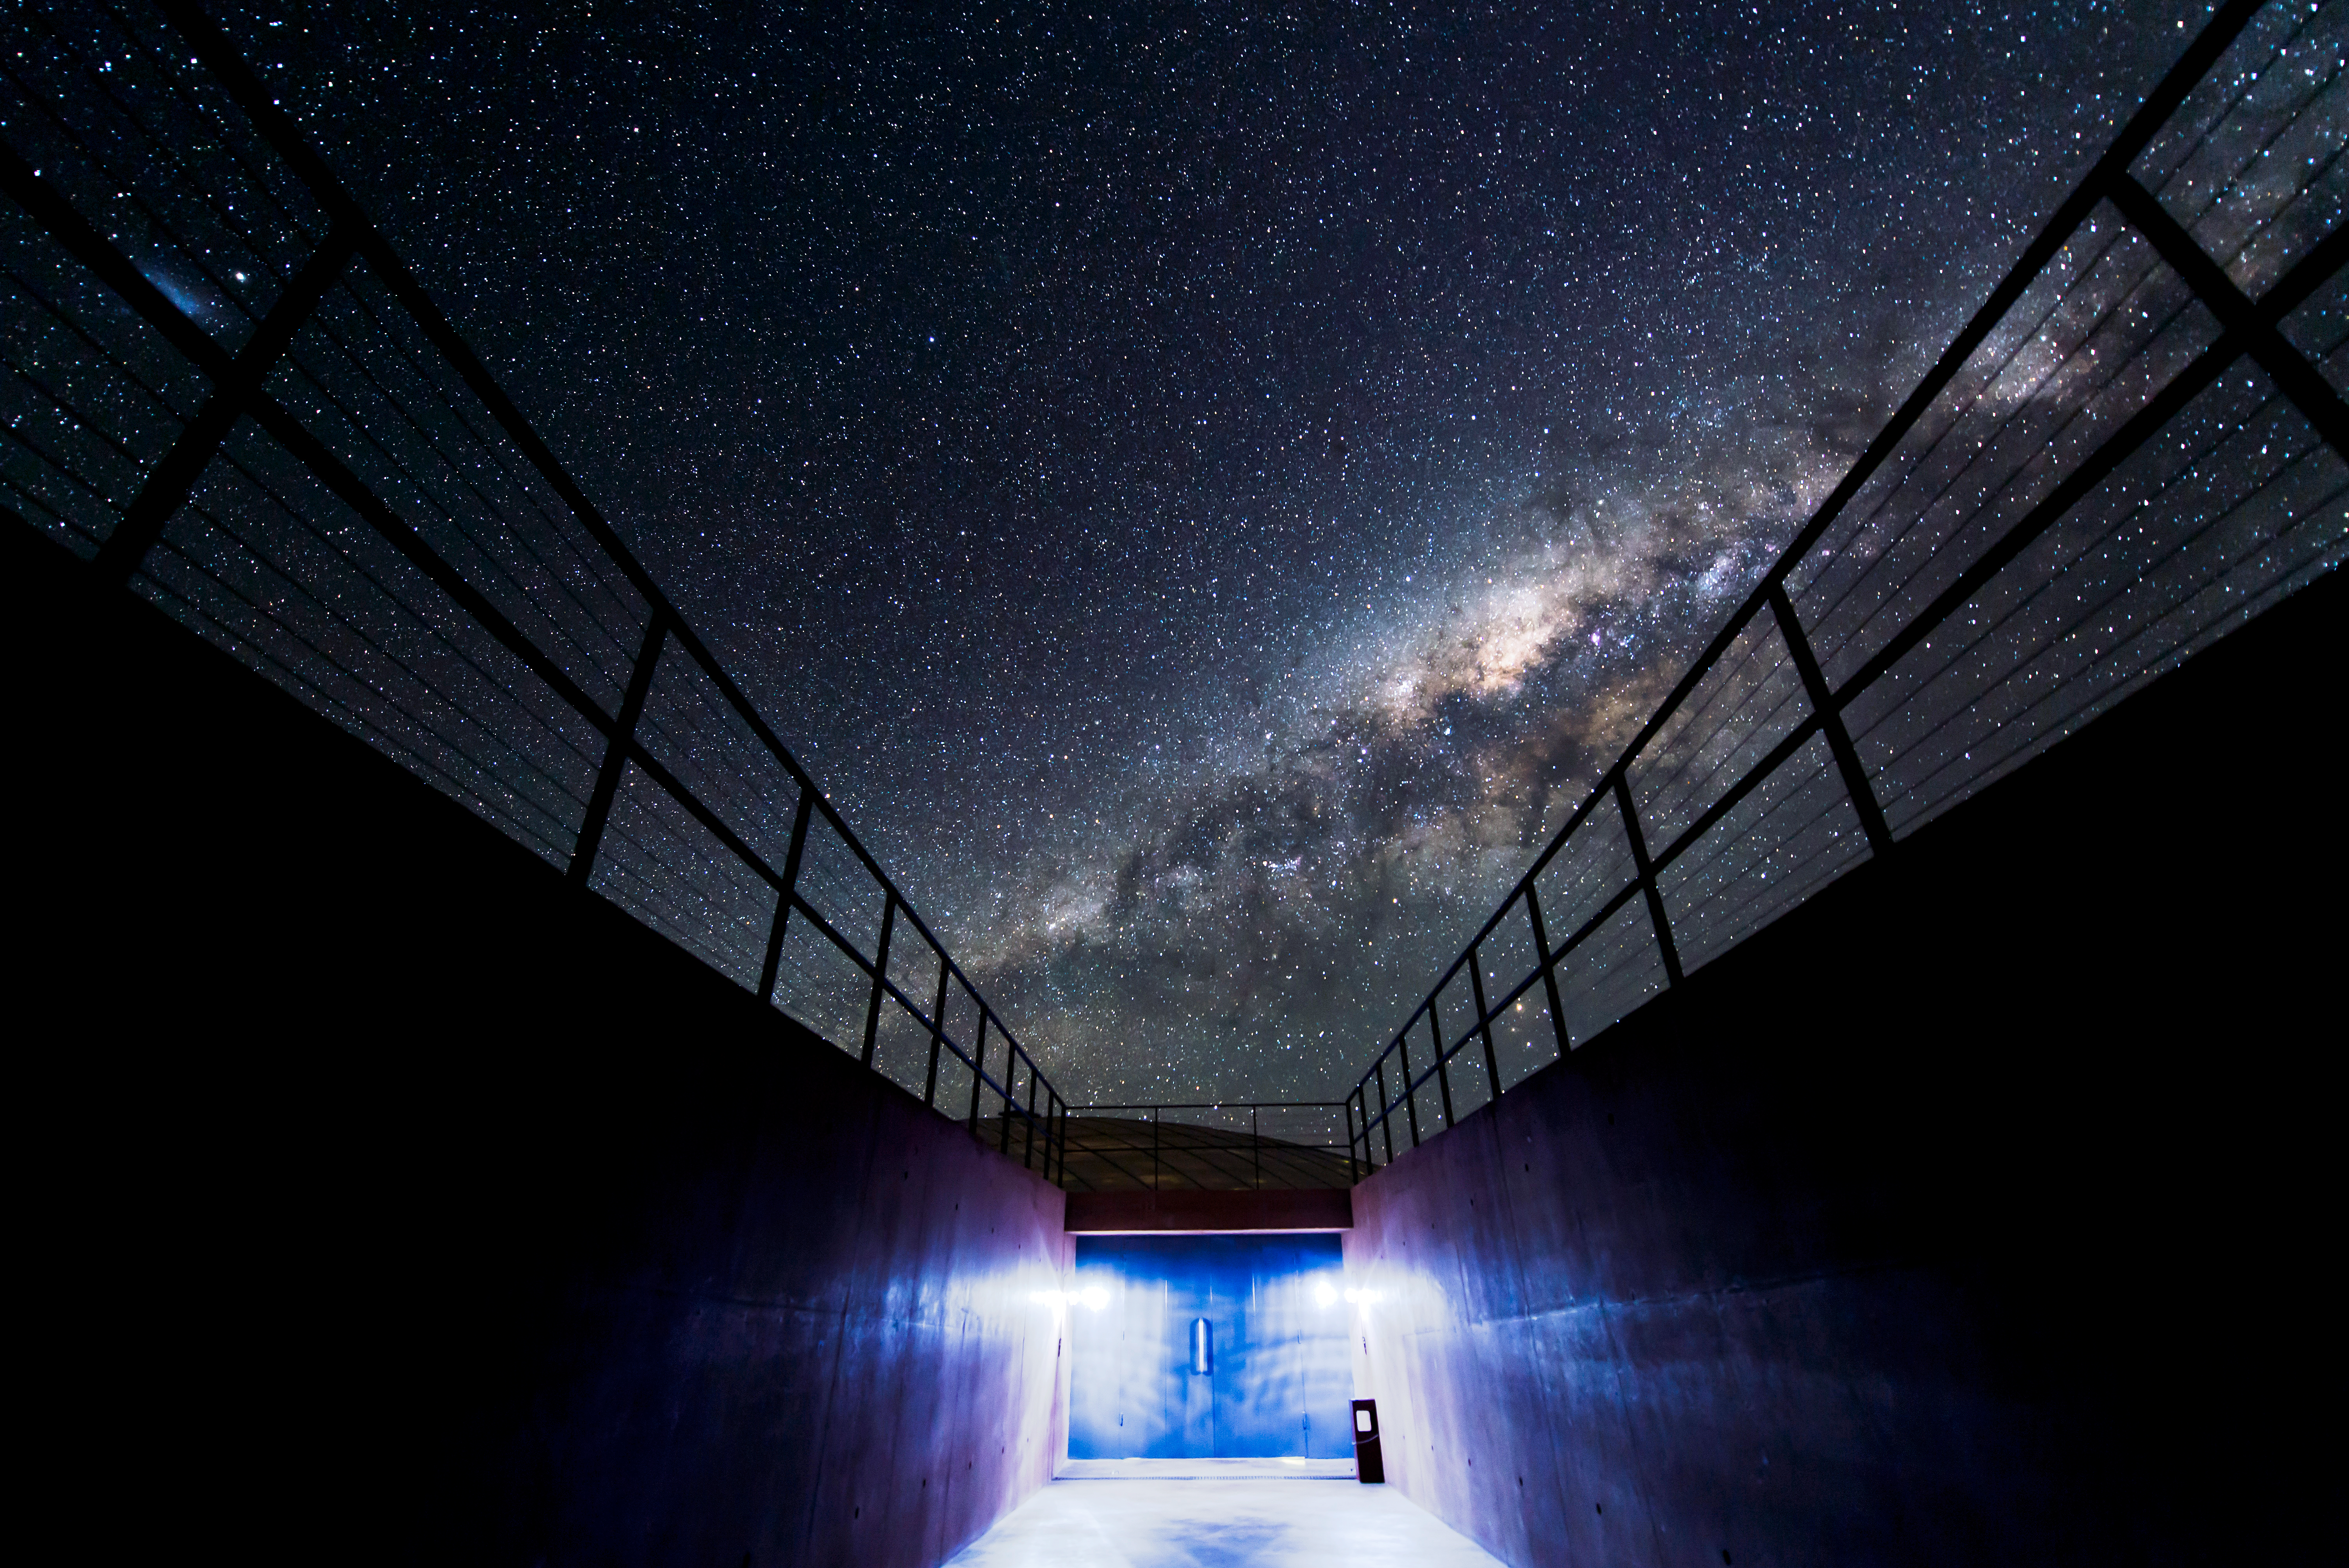

Astroarchitectonic

The Milky Way above the Paranal Residencia.

Credit: M. Cirano/ESO